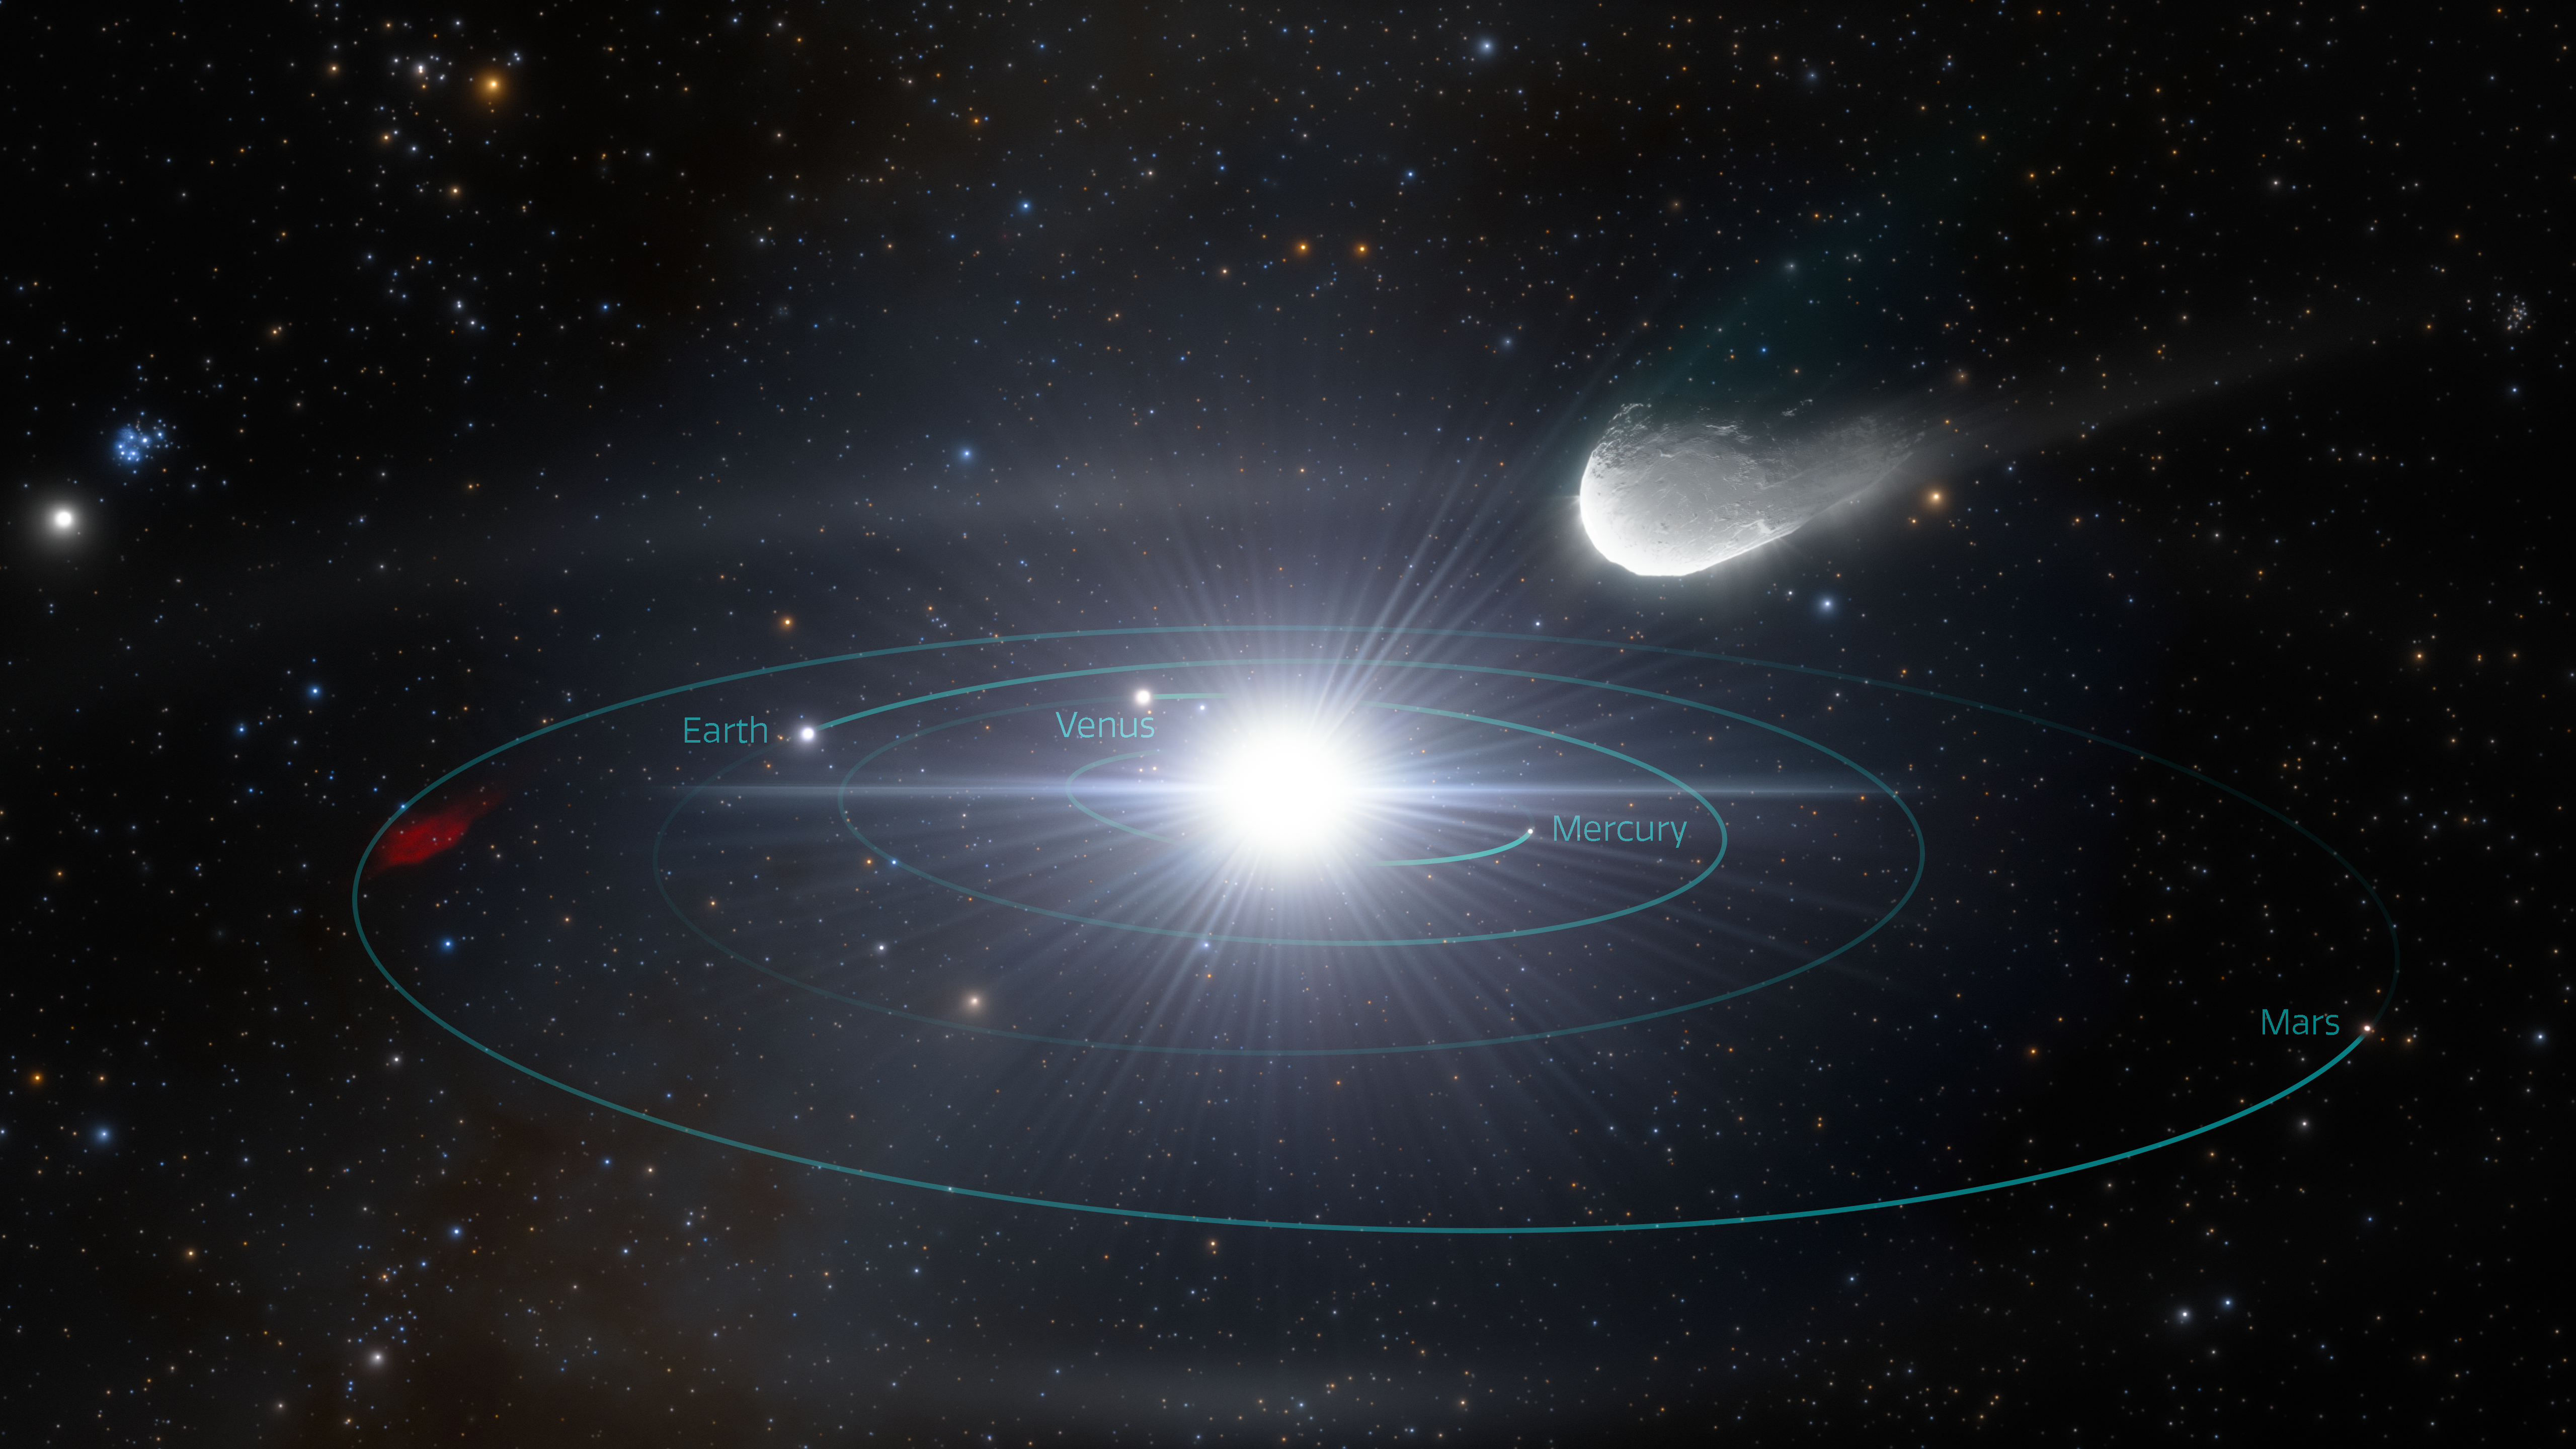

Artist Impression: Interstellar object rapidly approaching our Solar System

This artist’s impression illustrates an interstellar object rapidly approaching our Solar System. The object, ejected from its home planetary system long ago, traveled through interstellar space for billions of years before briefly passing through our cosmic neighborhood. Rubin Observatory will reveal many of these previously unknown interstellar visitors.

Alt-Text: An artist’s impression of a small, rocky interstellar object hurtling from the upper right toward the inner Solar System. The orbits of the four inner planets (Mercury, Venus, Earth, Mars) are fully visible, drawn as teal concentric circles around the bright ball of the Sun at the center. We see the orbits from a slightly elevated angle, so that the circular paths appear oval. The black background is sprinkled with points of starlight. The interstellar object looks like an elongated potato above the Sun, streaming toward the Sun from the upper right, with a short tail of gas and dust trailing behind.

Credit: RubinObs/NOIRLab/SLAC/NSF/DOE/AURA/J. daSilva/ M. Zamani